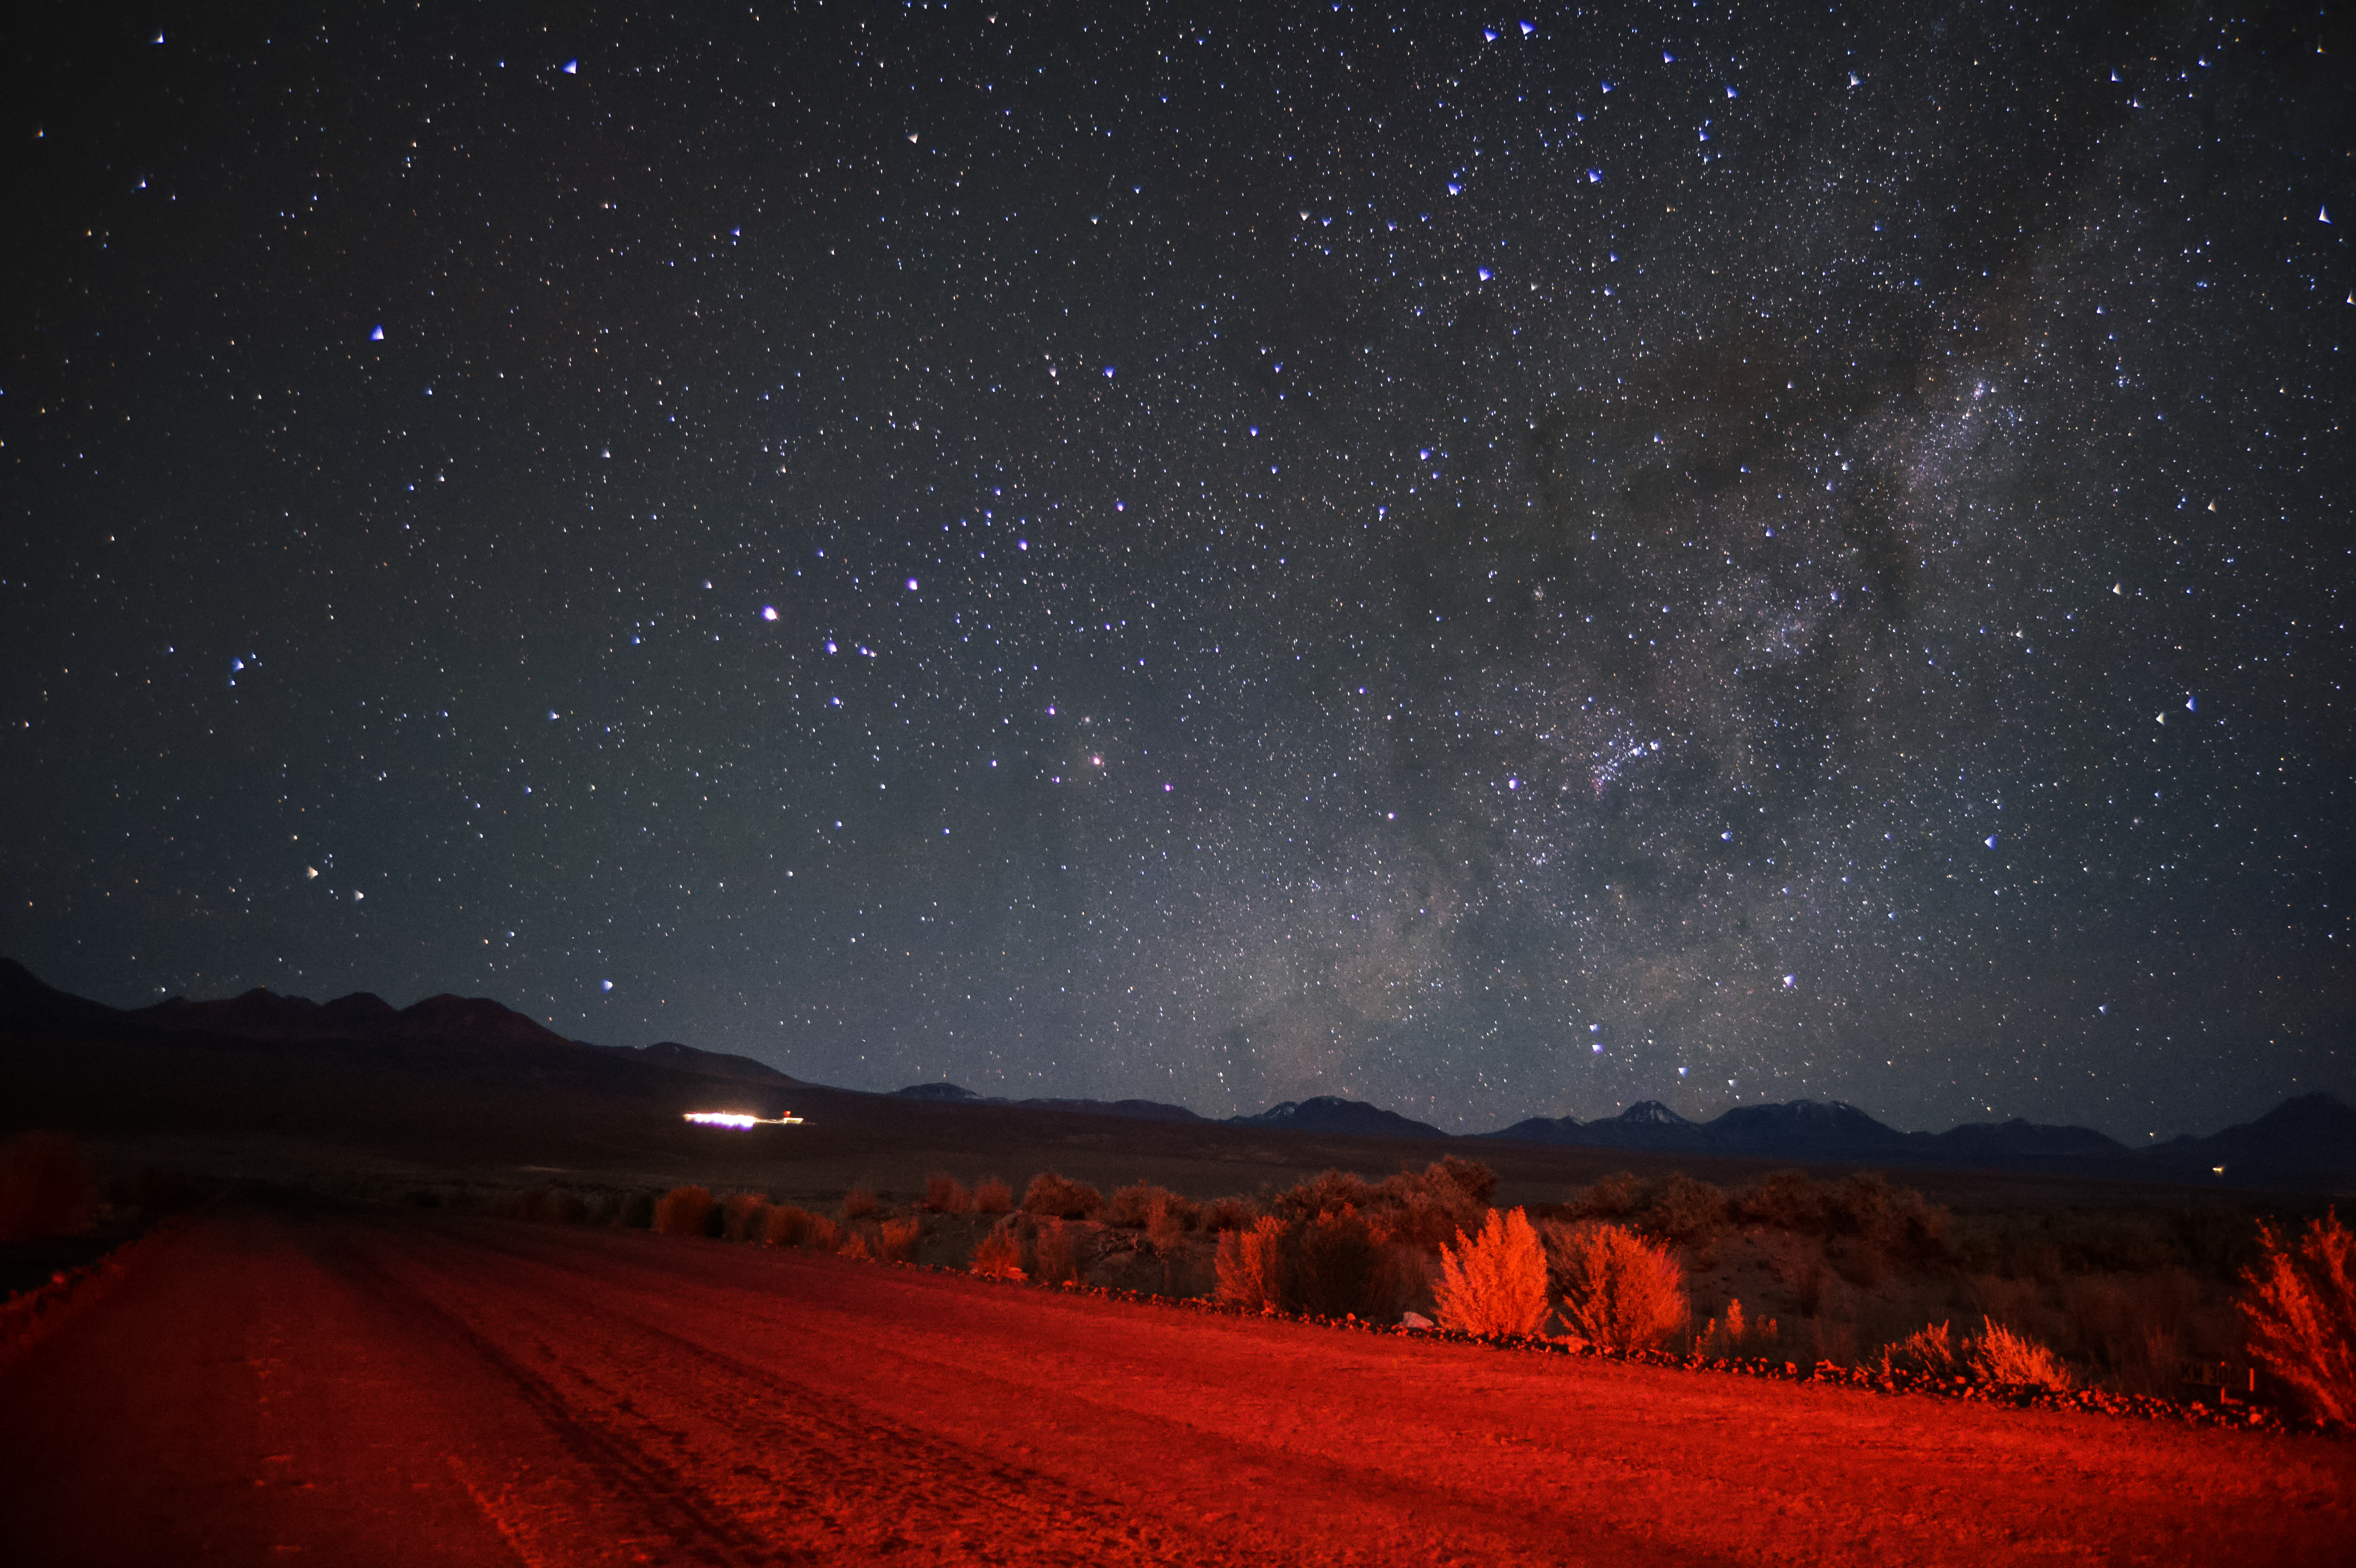

Dark skies above the Atacama

The diffuse glow of the Milky Way, only just seen within a sea of stars, rises from behind the distant peaks of the Chilean Atacama Desert. The foreground desert road and surrounding flora are illuminated by a weak red lamp.

Credit: Carlos A. Durán/ESO